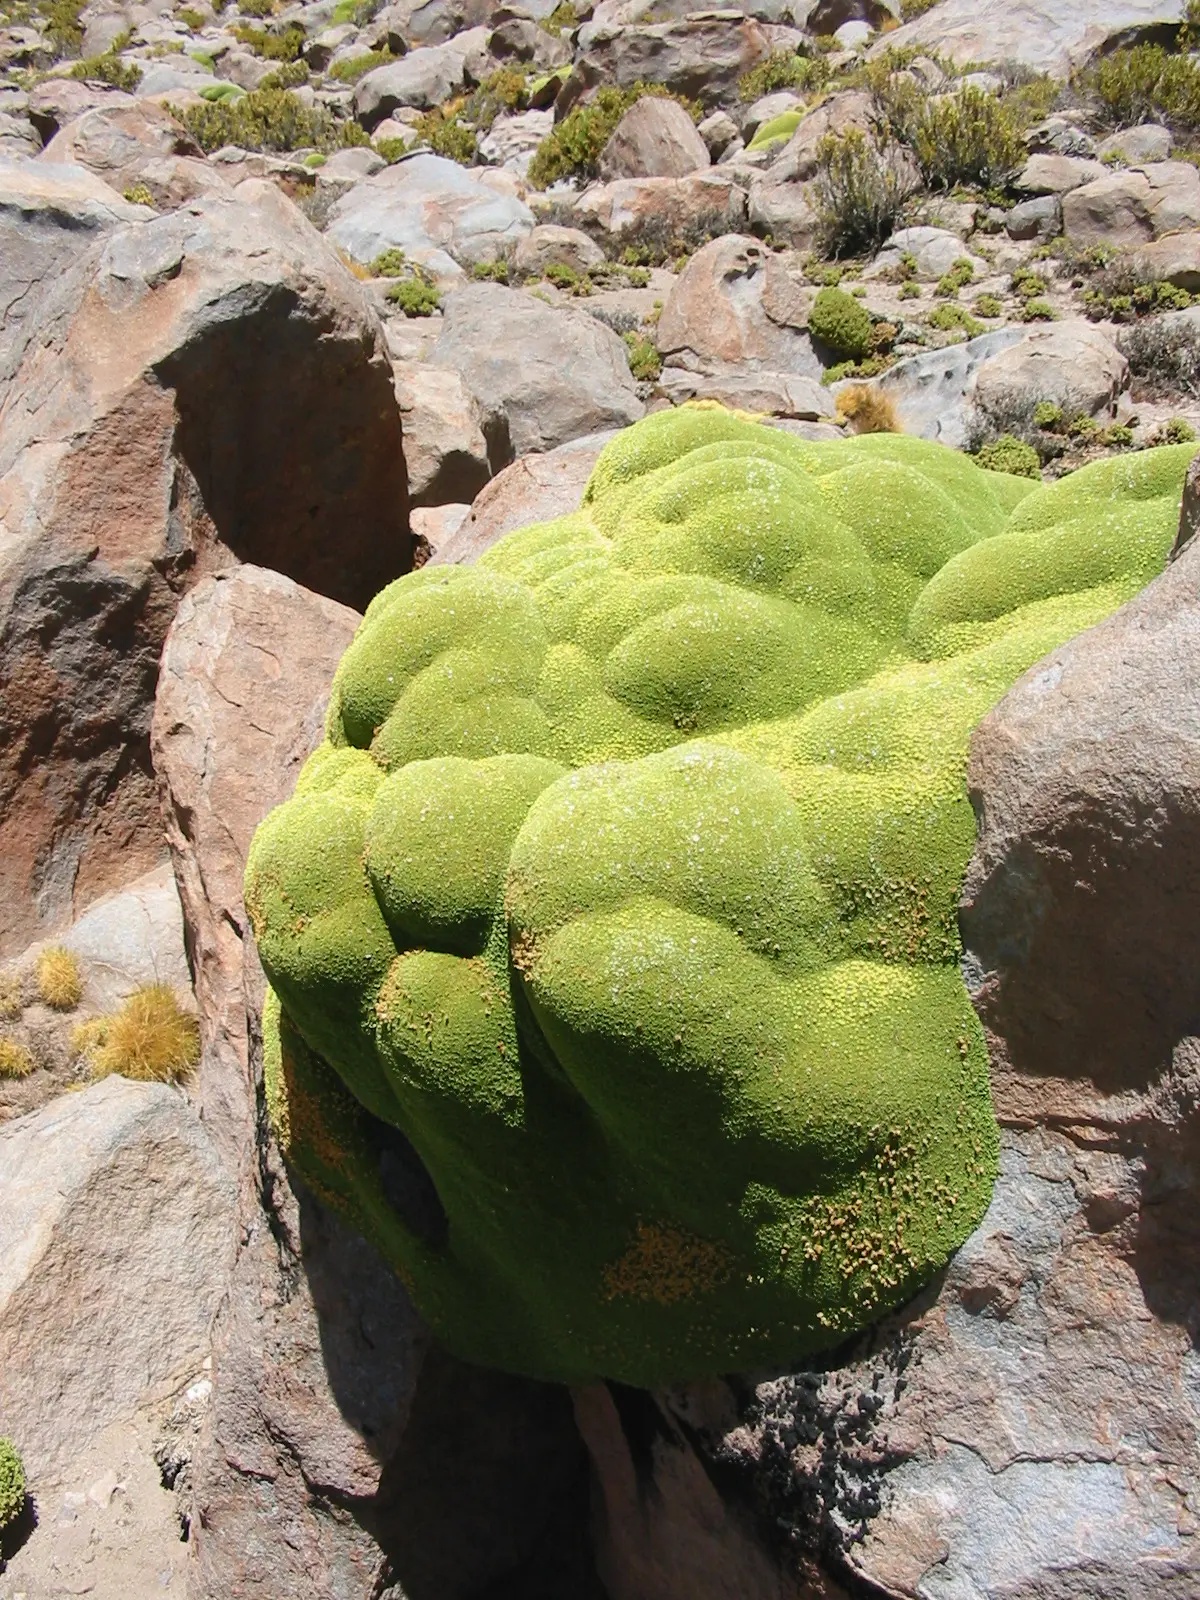

Azorella

Azorella compacta, commonly known as llareta, is a phanerogamic species in the Apiaceae family; native to South America. It has been used as fuel since ancient times, as well as to extract resin from its leaves. Flowers have medicinal applications. The over-exploitation and degradation of its ecosystem has caused its extinction in some areas.

Credit: ALMA (ESO / NAOJ / NRAO)